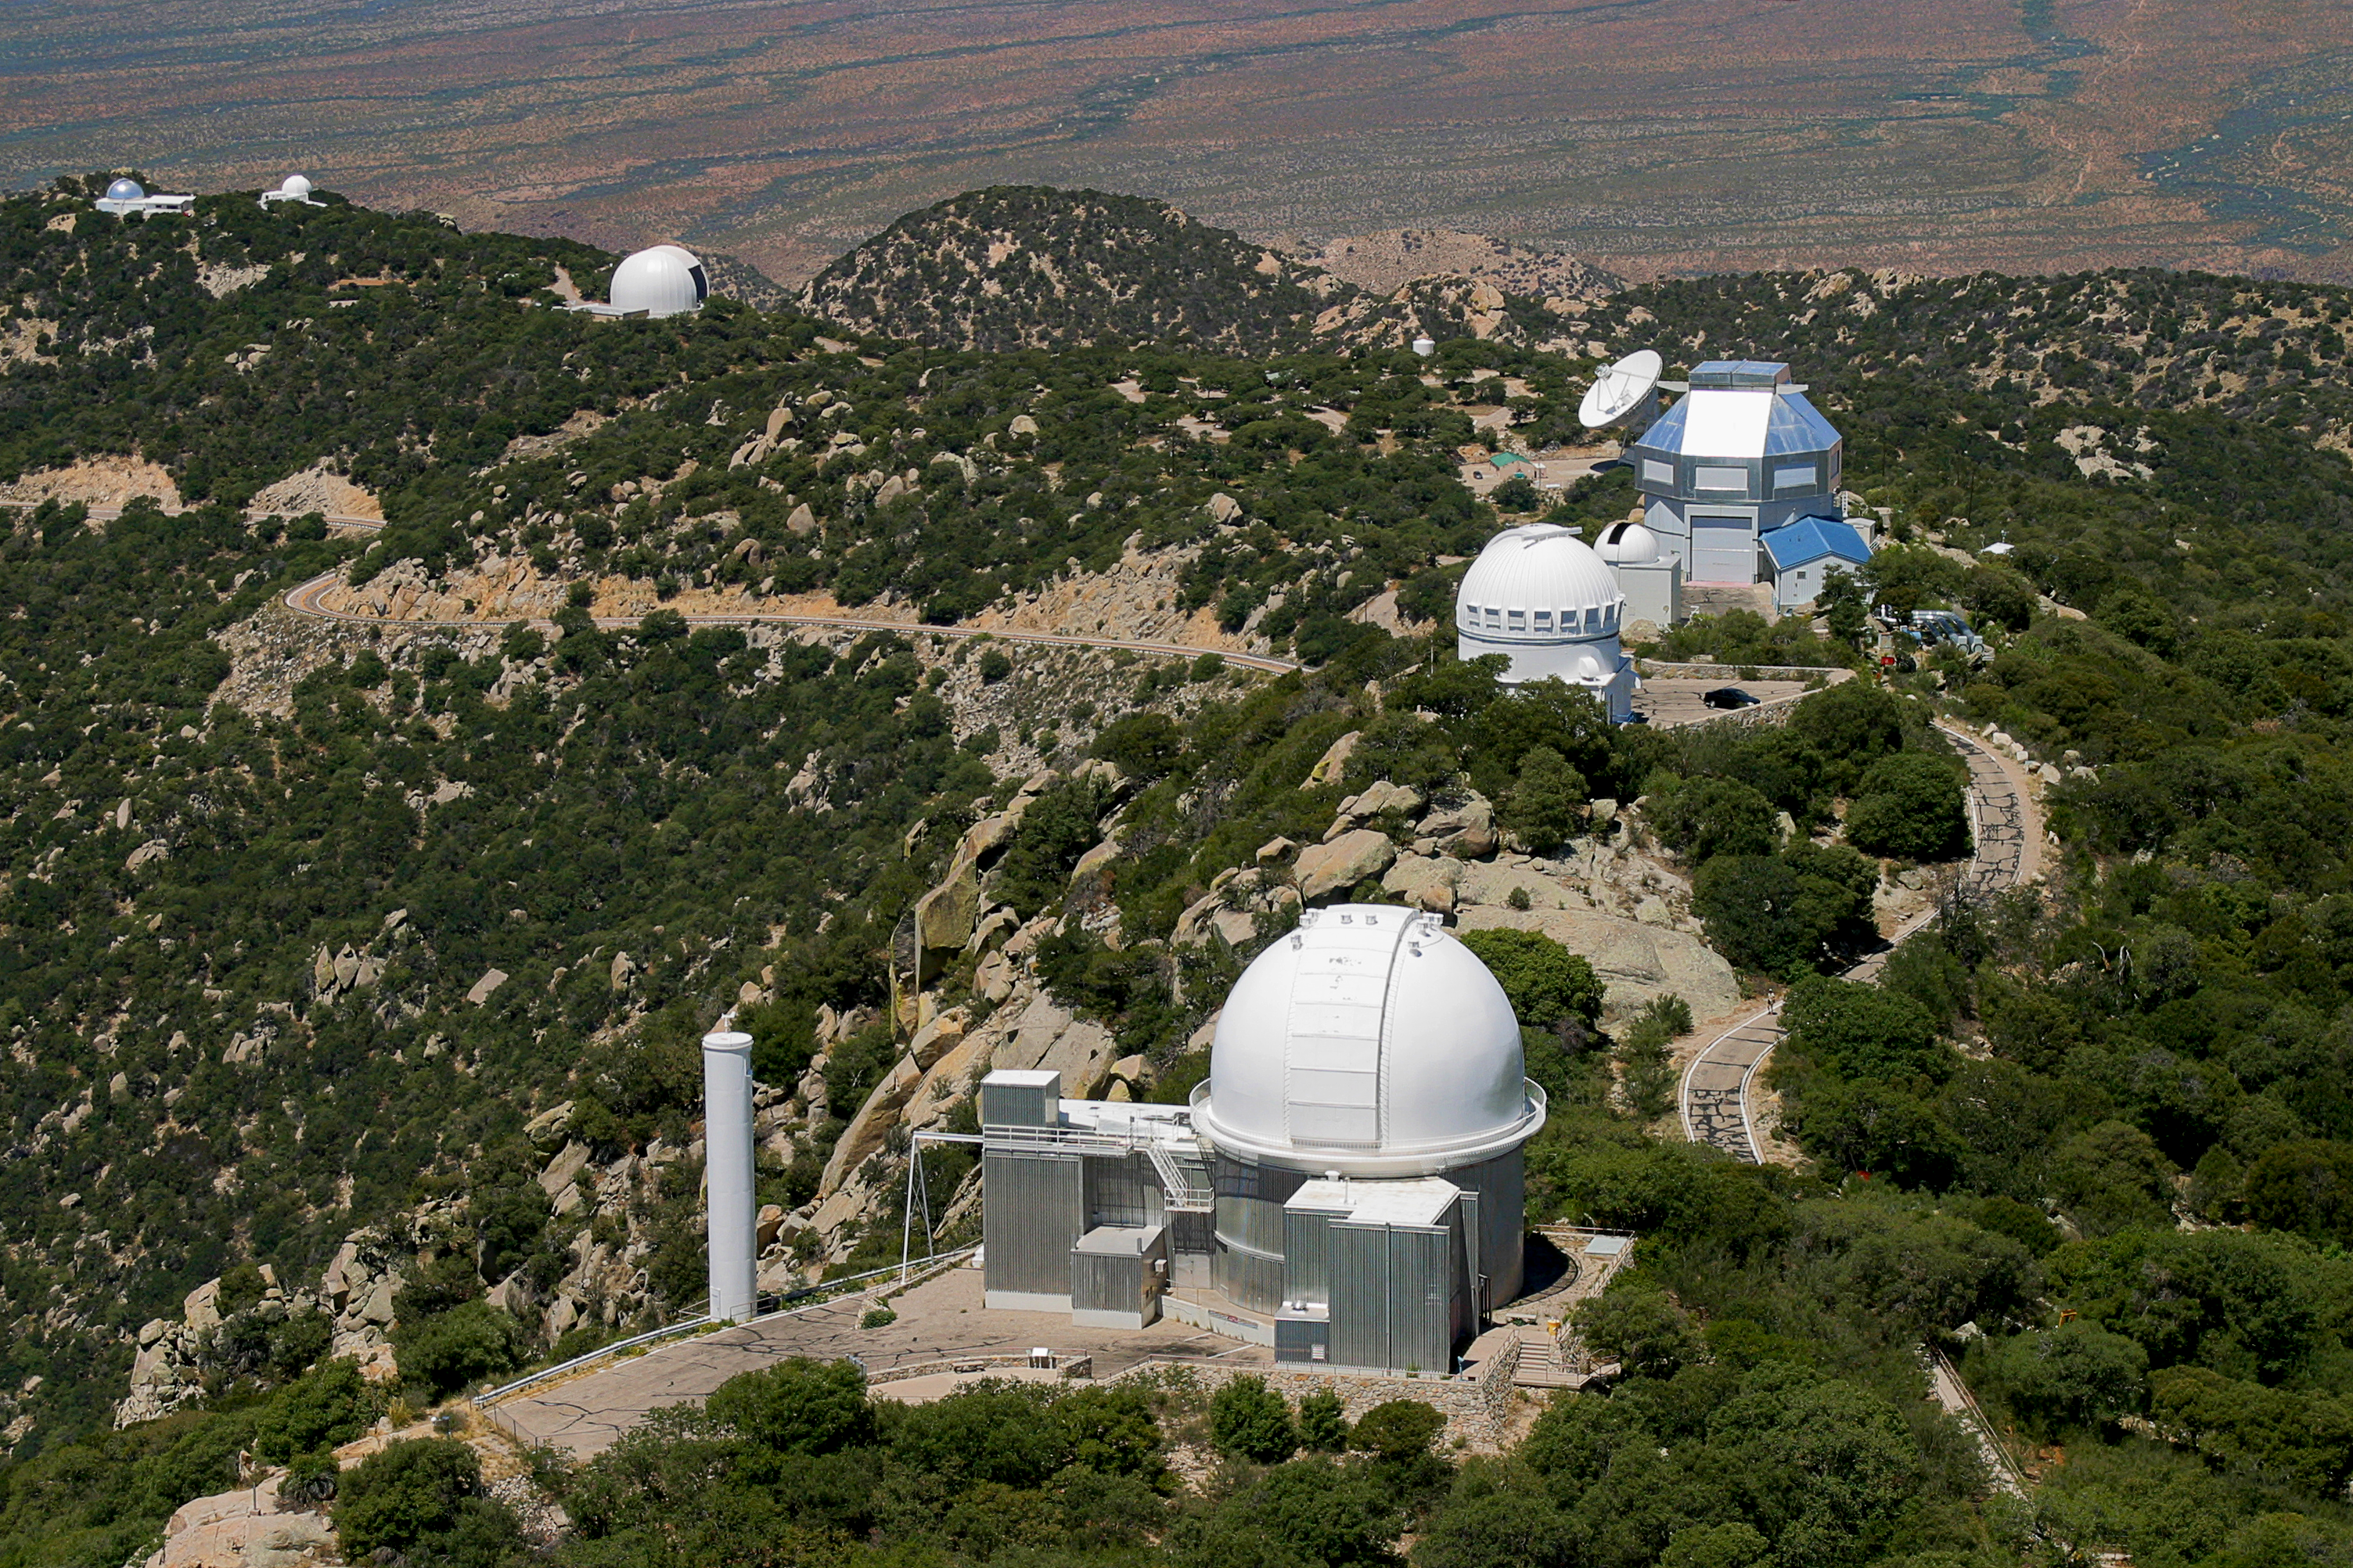

Aerial photography of Kitt Peak National Observatory, 13 June 2003

KPNO 2.1-meter telescope (with Coude feed tower on the left). Behind to the right, the WIYN 0.9-meter and 3.5-meter telescopes. Despite appearances, the radio telescope dish, part of the VLBA network, is not sticking out of the WIYN dome, but is actually some distance behind it. Further away on the southwest ridge, to the left, are the 12-meter radio dish and two telescopes of the MDM Observatory.

Credit: NOIRLab/NSF/AURA